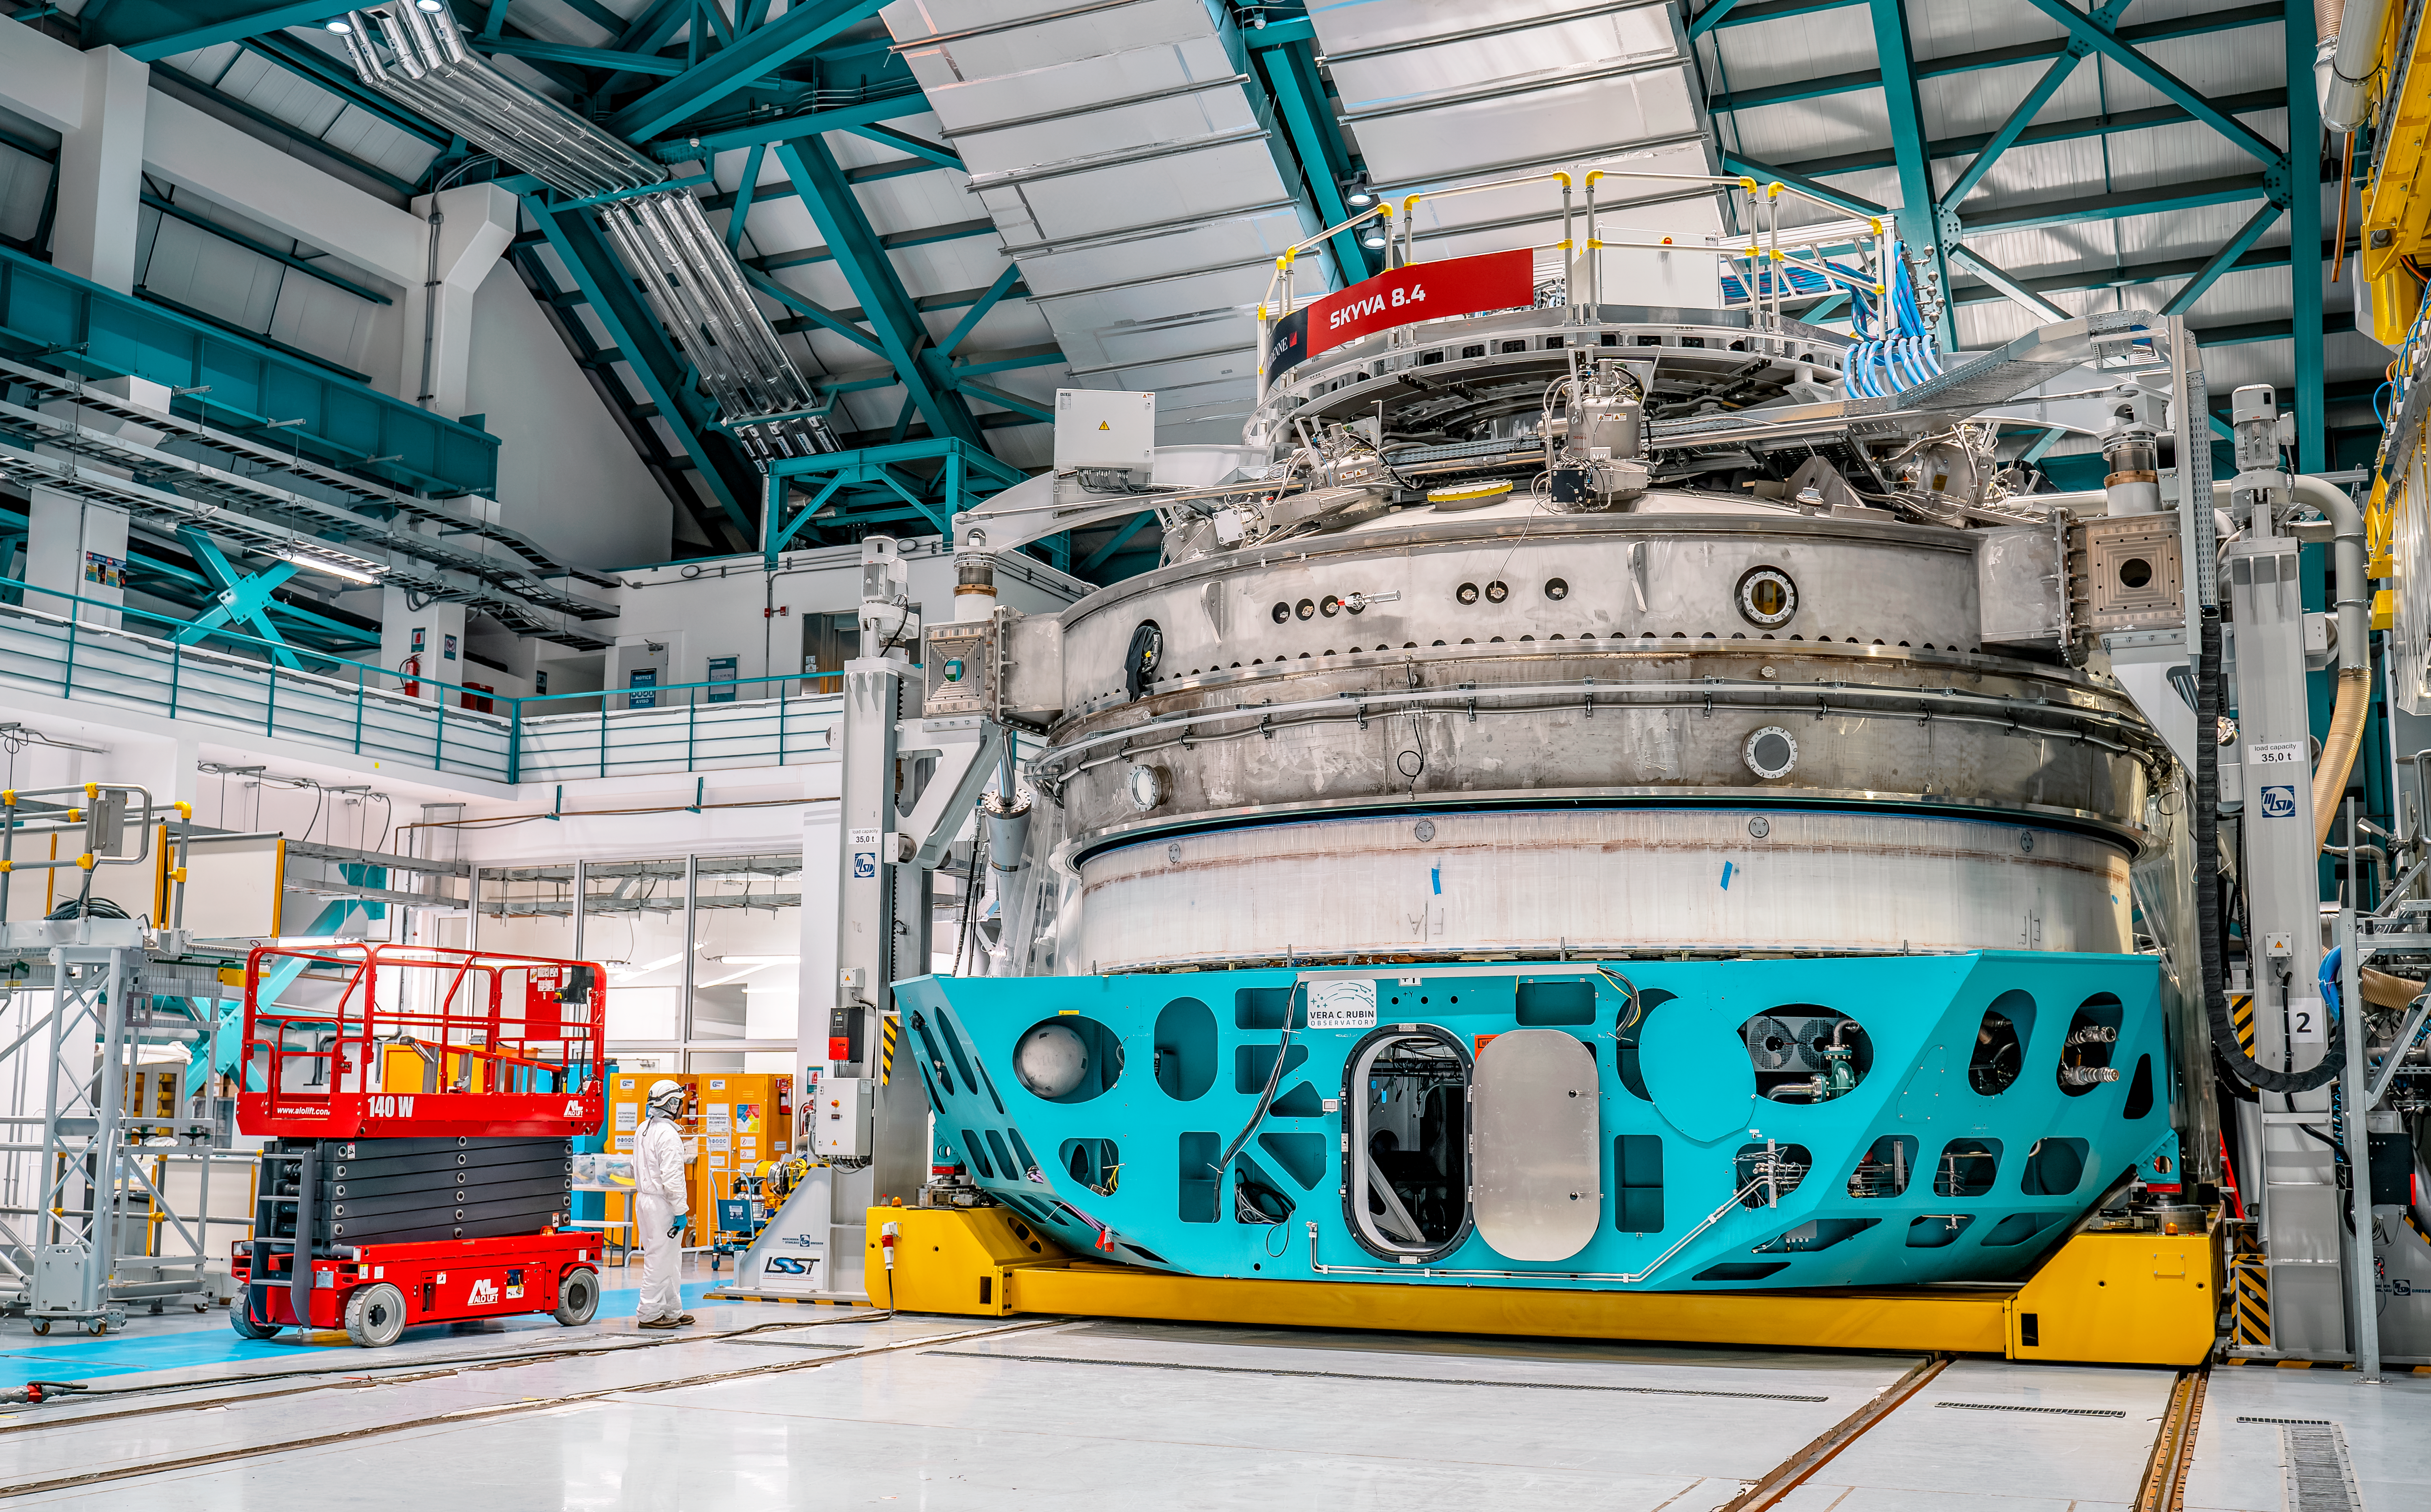

Inside Rubin Observatory April 2024

Rubin Observatory and members of the Rubin team at work on the summit in April 2024.

Credit: Rubin Observatory/NSF/AURA/A. Pizarro D.